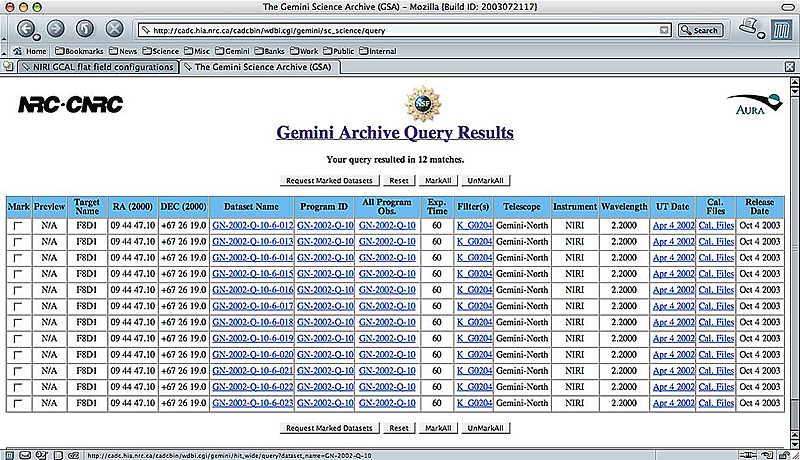

The Gemini Science Archive Prototype: Released !!

Credit: International Gemini Observatory/NOIRLab/NSF/AURA